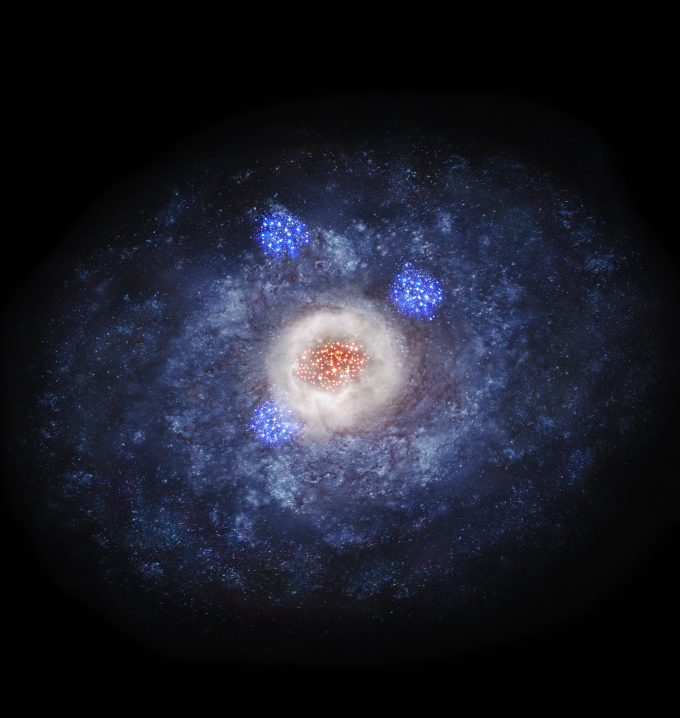

Artist’s impression of a disk galaxy transforming in to an elliptical galaxy

Artist’s impression of a disk galaxy transforming in to an elliptical galaxy. Stars are actively formed in the massive reservoir of dust and gas at the center of the galaxy.

Credit: NAOJ